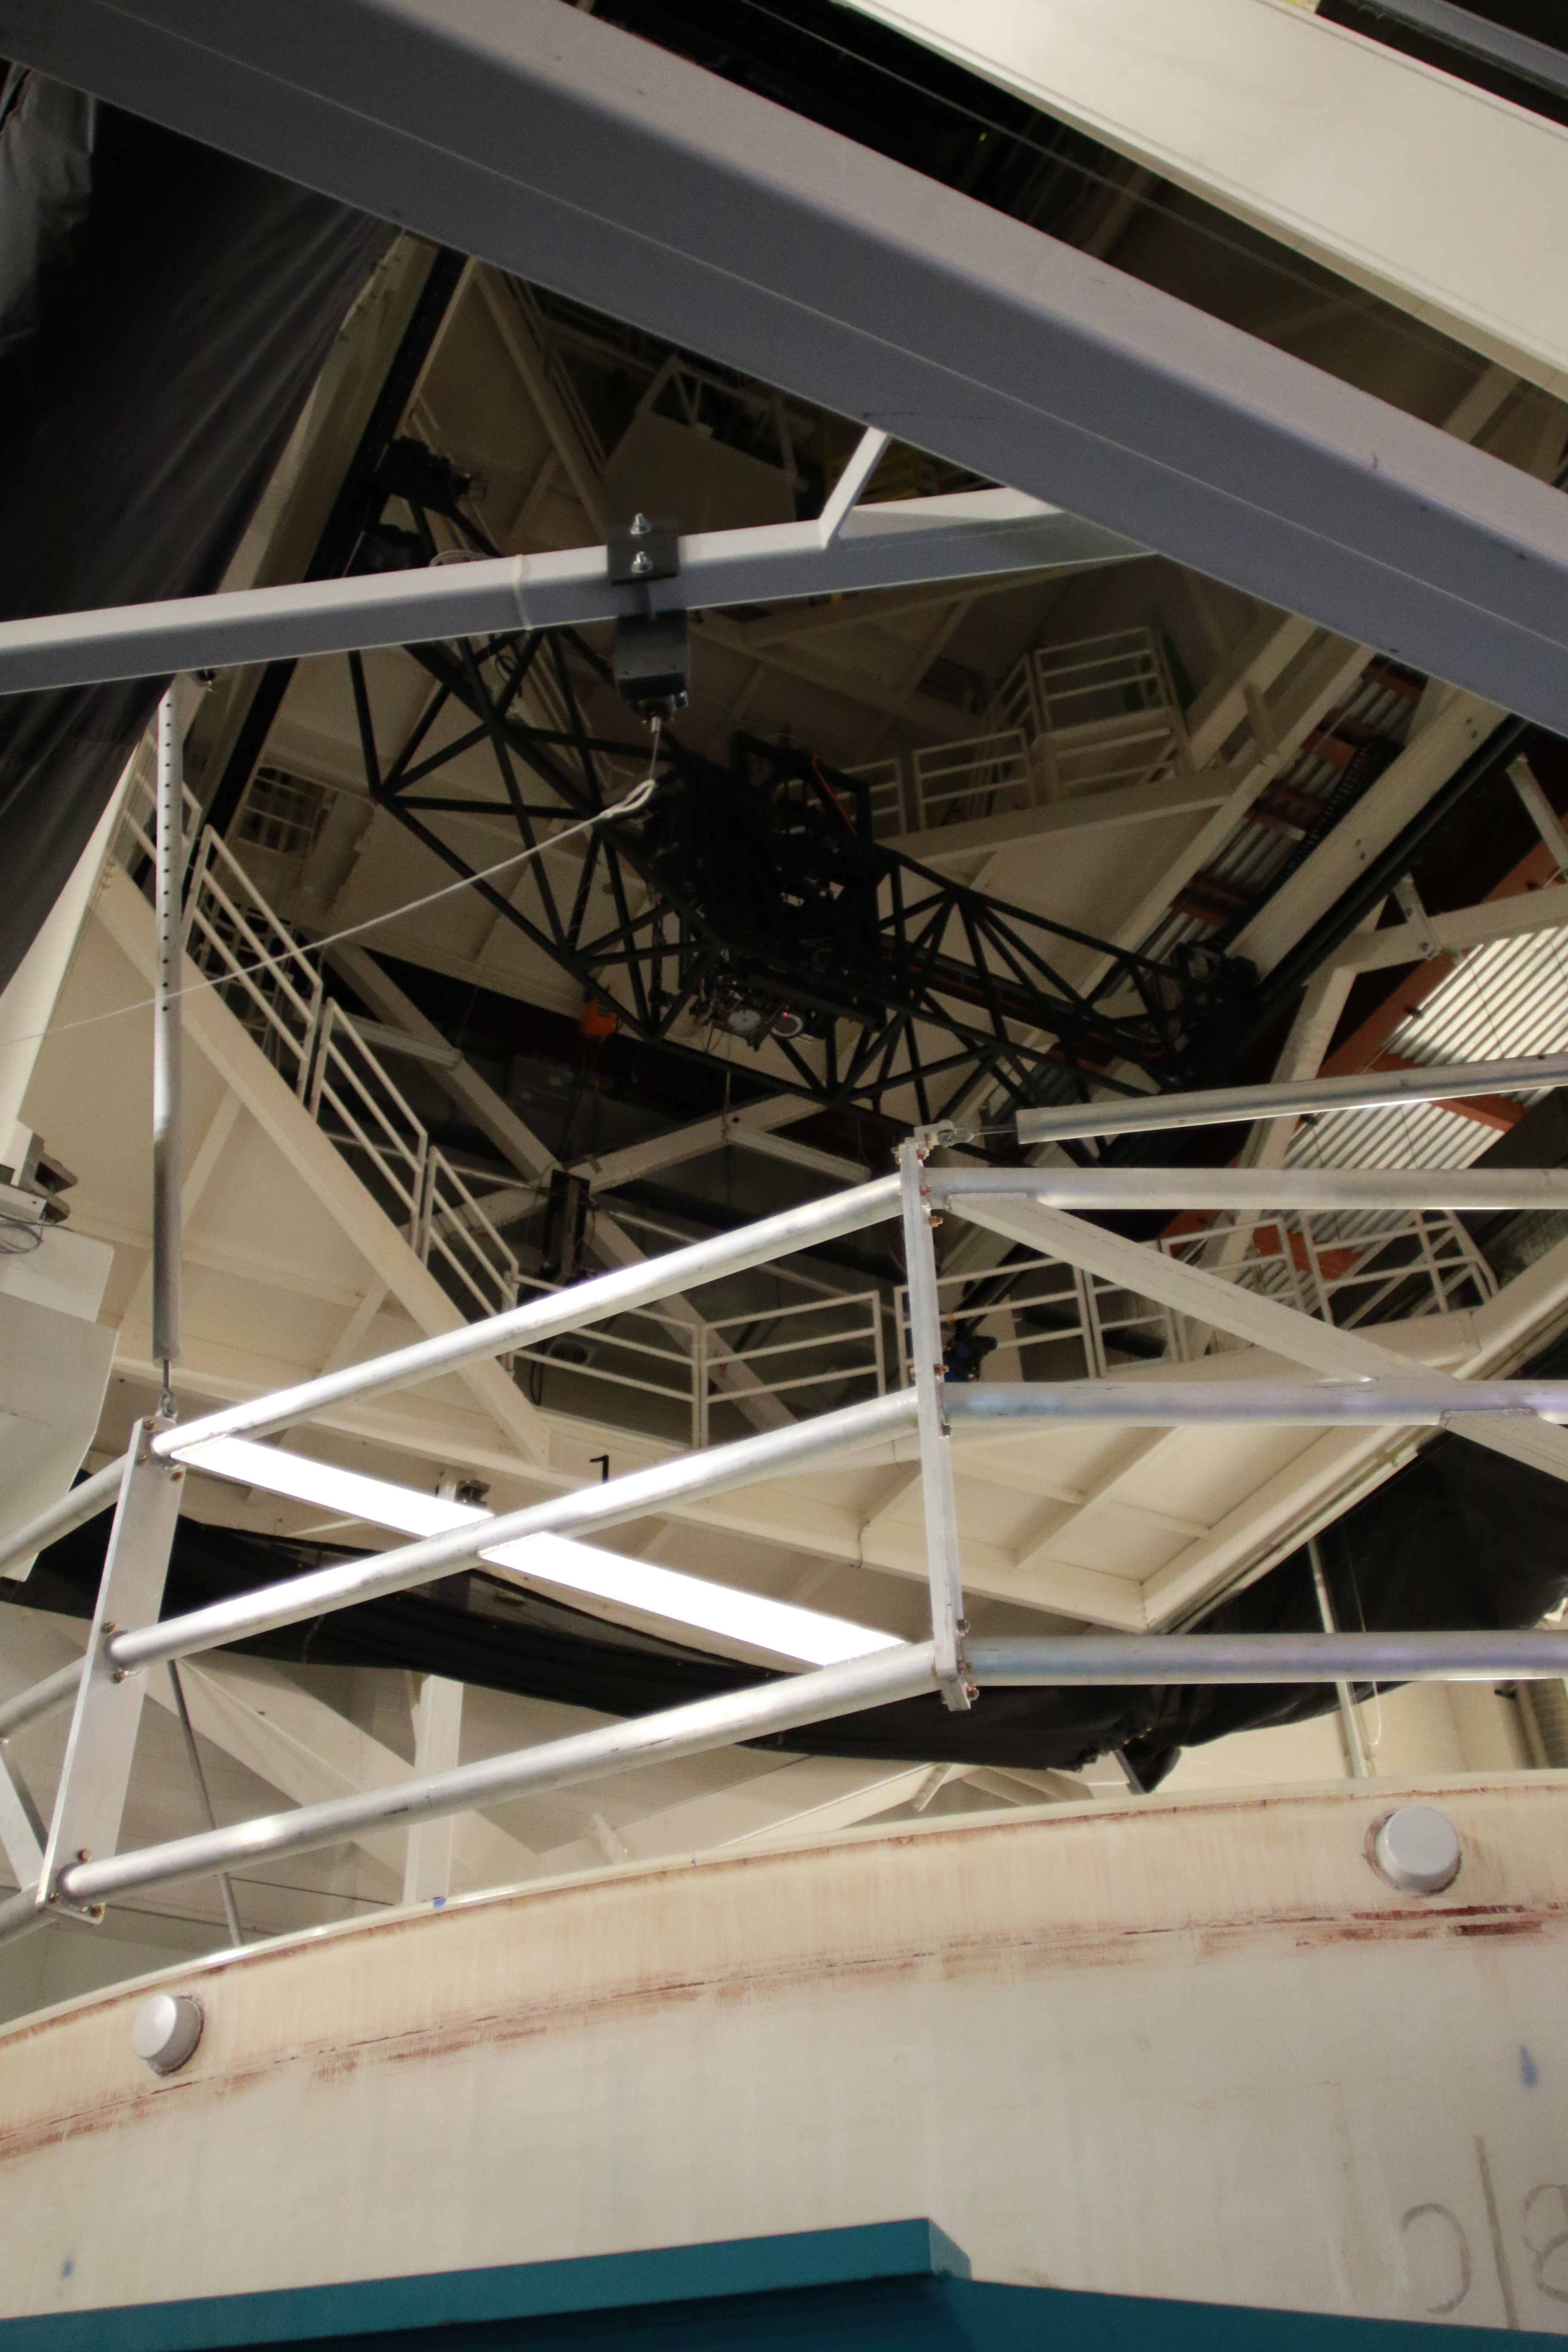

M1M3 Optical Testing

The LSST Primary/Tertiary Mirror (M1M3) is currently in the Richard F Caris Mirror Lab at the University of Arizona for optical testing. In January, the M1M3 on its support system was positioned at the bottom of the lab’s interferometry tower in anticipation of two test campaigns. The first, which has just concluded, took place from January 14-25. The second campaign is scheduled for February 11-22. Read more at https://project.lsst.org/optical-optimization

Credit: Rubin Observatory/NSF/AURA